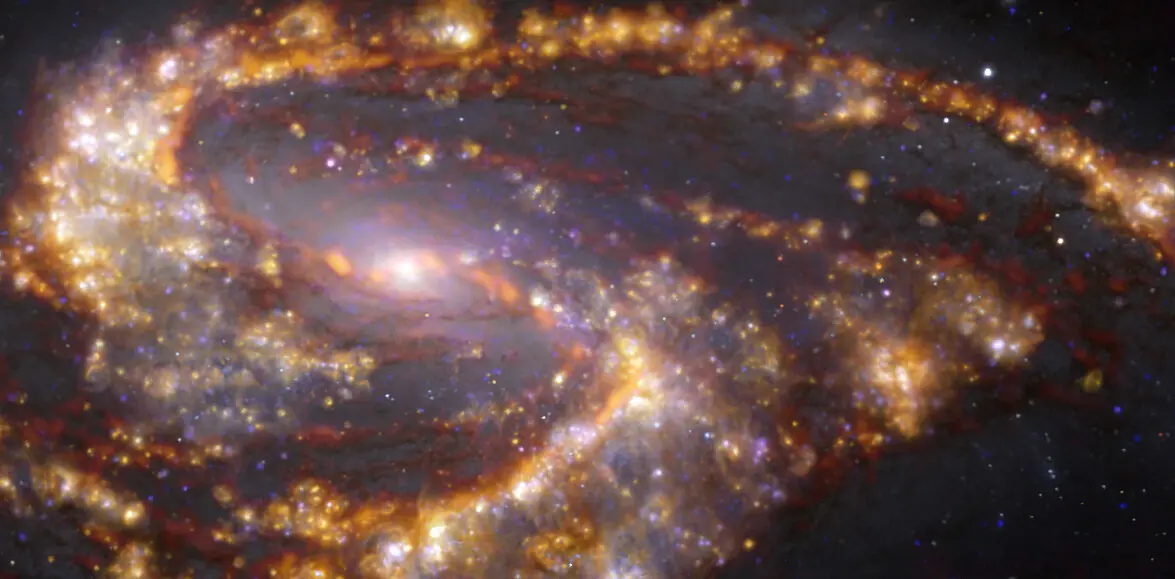

Nearby galaxy NGC 3627

This image of the nearby galaxy NGC 3627 was obtained by combining observations taken with the Multi-Unit Spectroscopic Explorer (MUSE) on ESO’s Very Large Telescope (VLT) and with the Atacama Large Millimeter/submillimeter Array (ALMA), in which ESO is a partner. NGC 3627 is a spiral galaxy located approximately 31 million light-years from Earth in the constellation Leo. The image is a combination of observations conducted at different wavelengths of light to map stellar populations and gas. ALMA’s observations are represented in brownish-orange tones and highlight the clouds of cold molecular gas that provide the raw material from which stars form. The MUSE data show up mainly in gold and blue. The bright golden glows map warm clouds of mainly ionised hydrogen, oxygen and sulphur gas, marking the presence of newly born stars, while the bluish regions reveal the distribution of slightly older stars. The image was taken as part of the Physics at High Angular resolution in Nearby GalaxieS (PHANGS) project, which is making high-resolution observations of nearby galaxies with telescopes operating across the electromagnetic spectrum.

Credit: ESO/ALMA (ESO/NAOJ/NRAO)/PHANGS